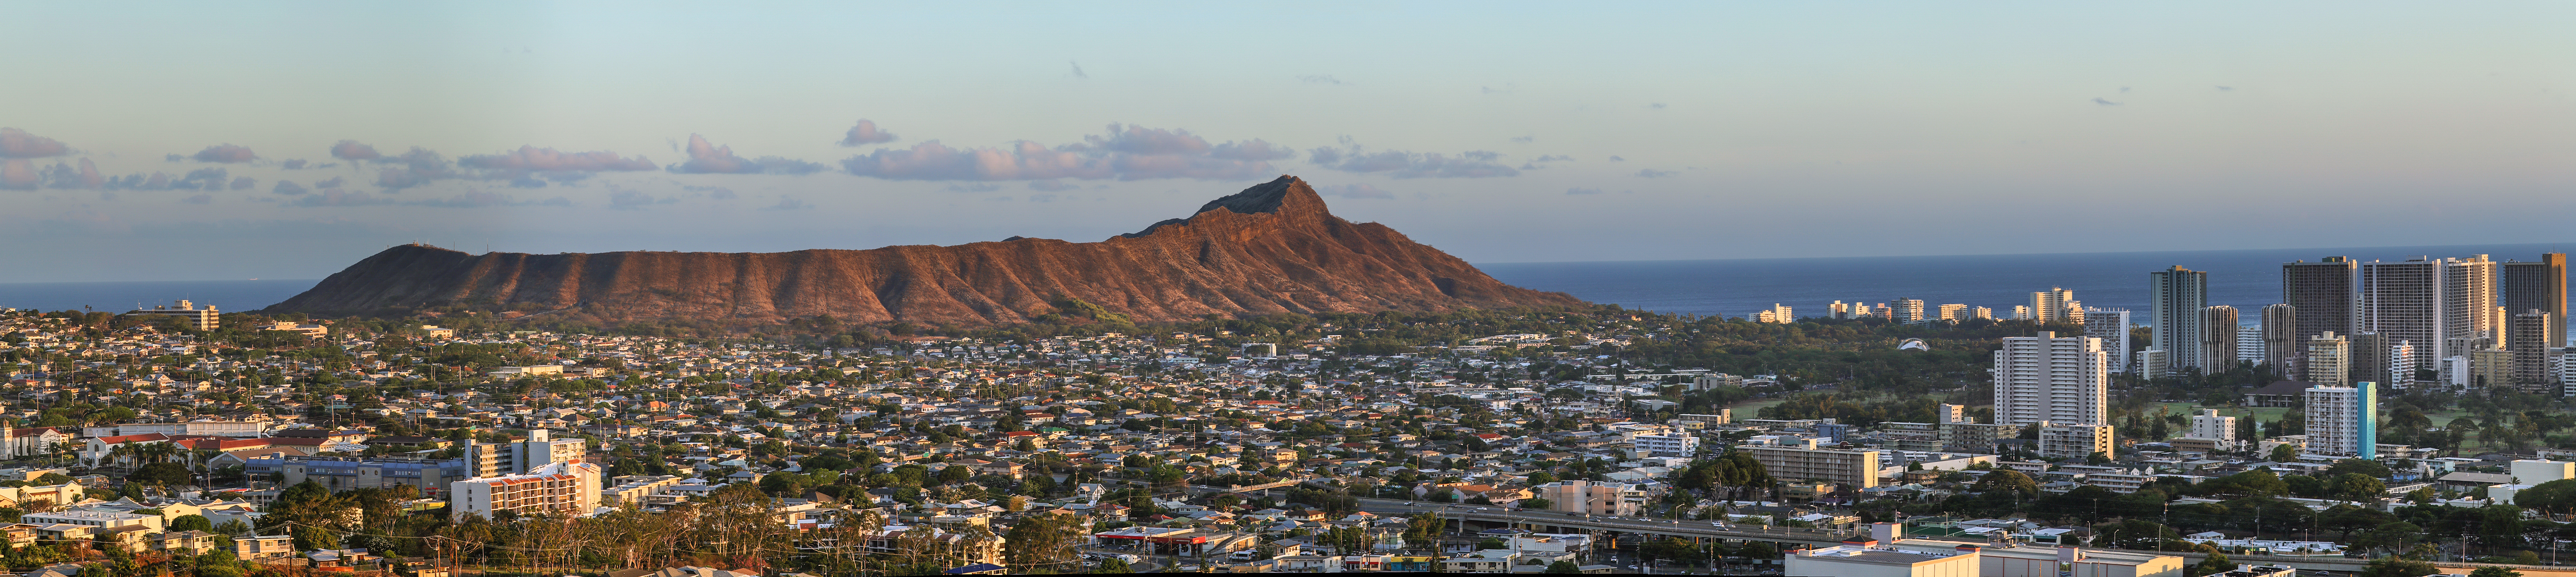

Honolulu Panorama

A panorama of Honolulu. Diamond Head, a volcanic tuff cone, dominates with its impressive geography.

Credit: IAU/B. Tafreshi